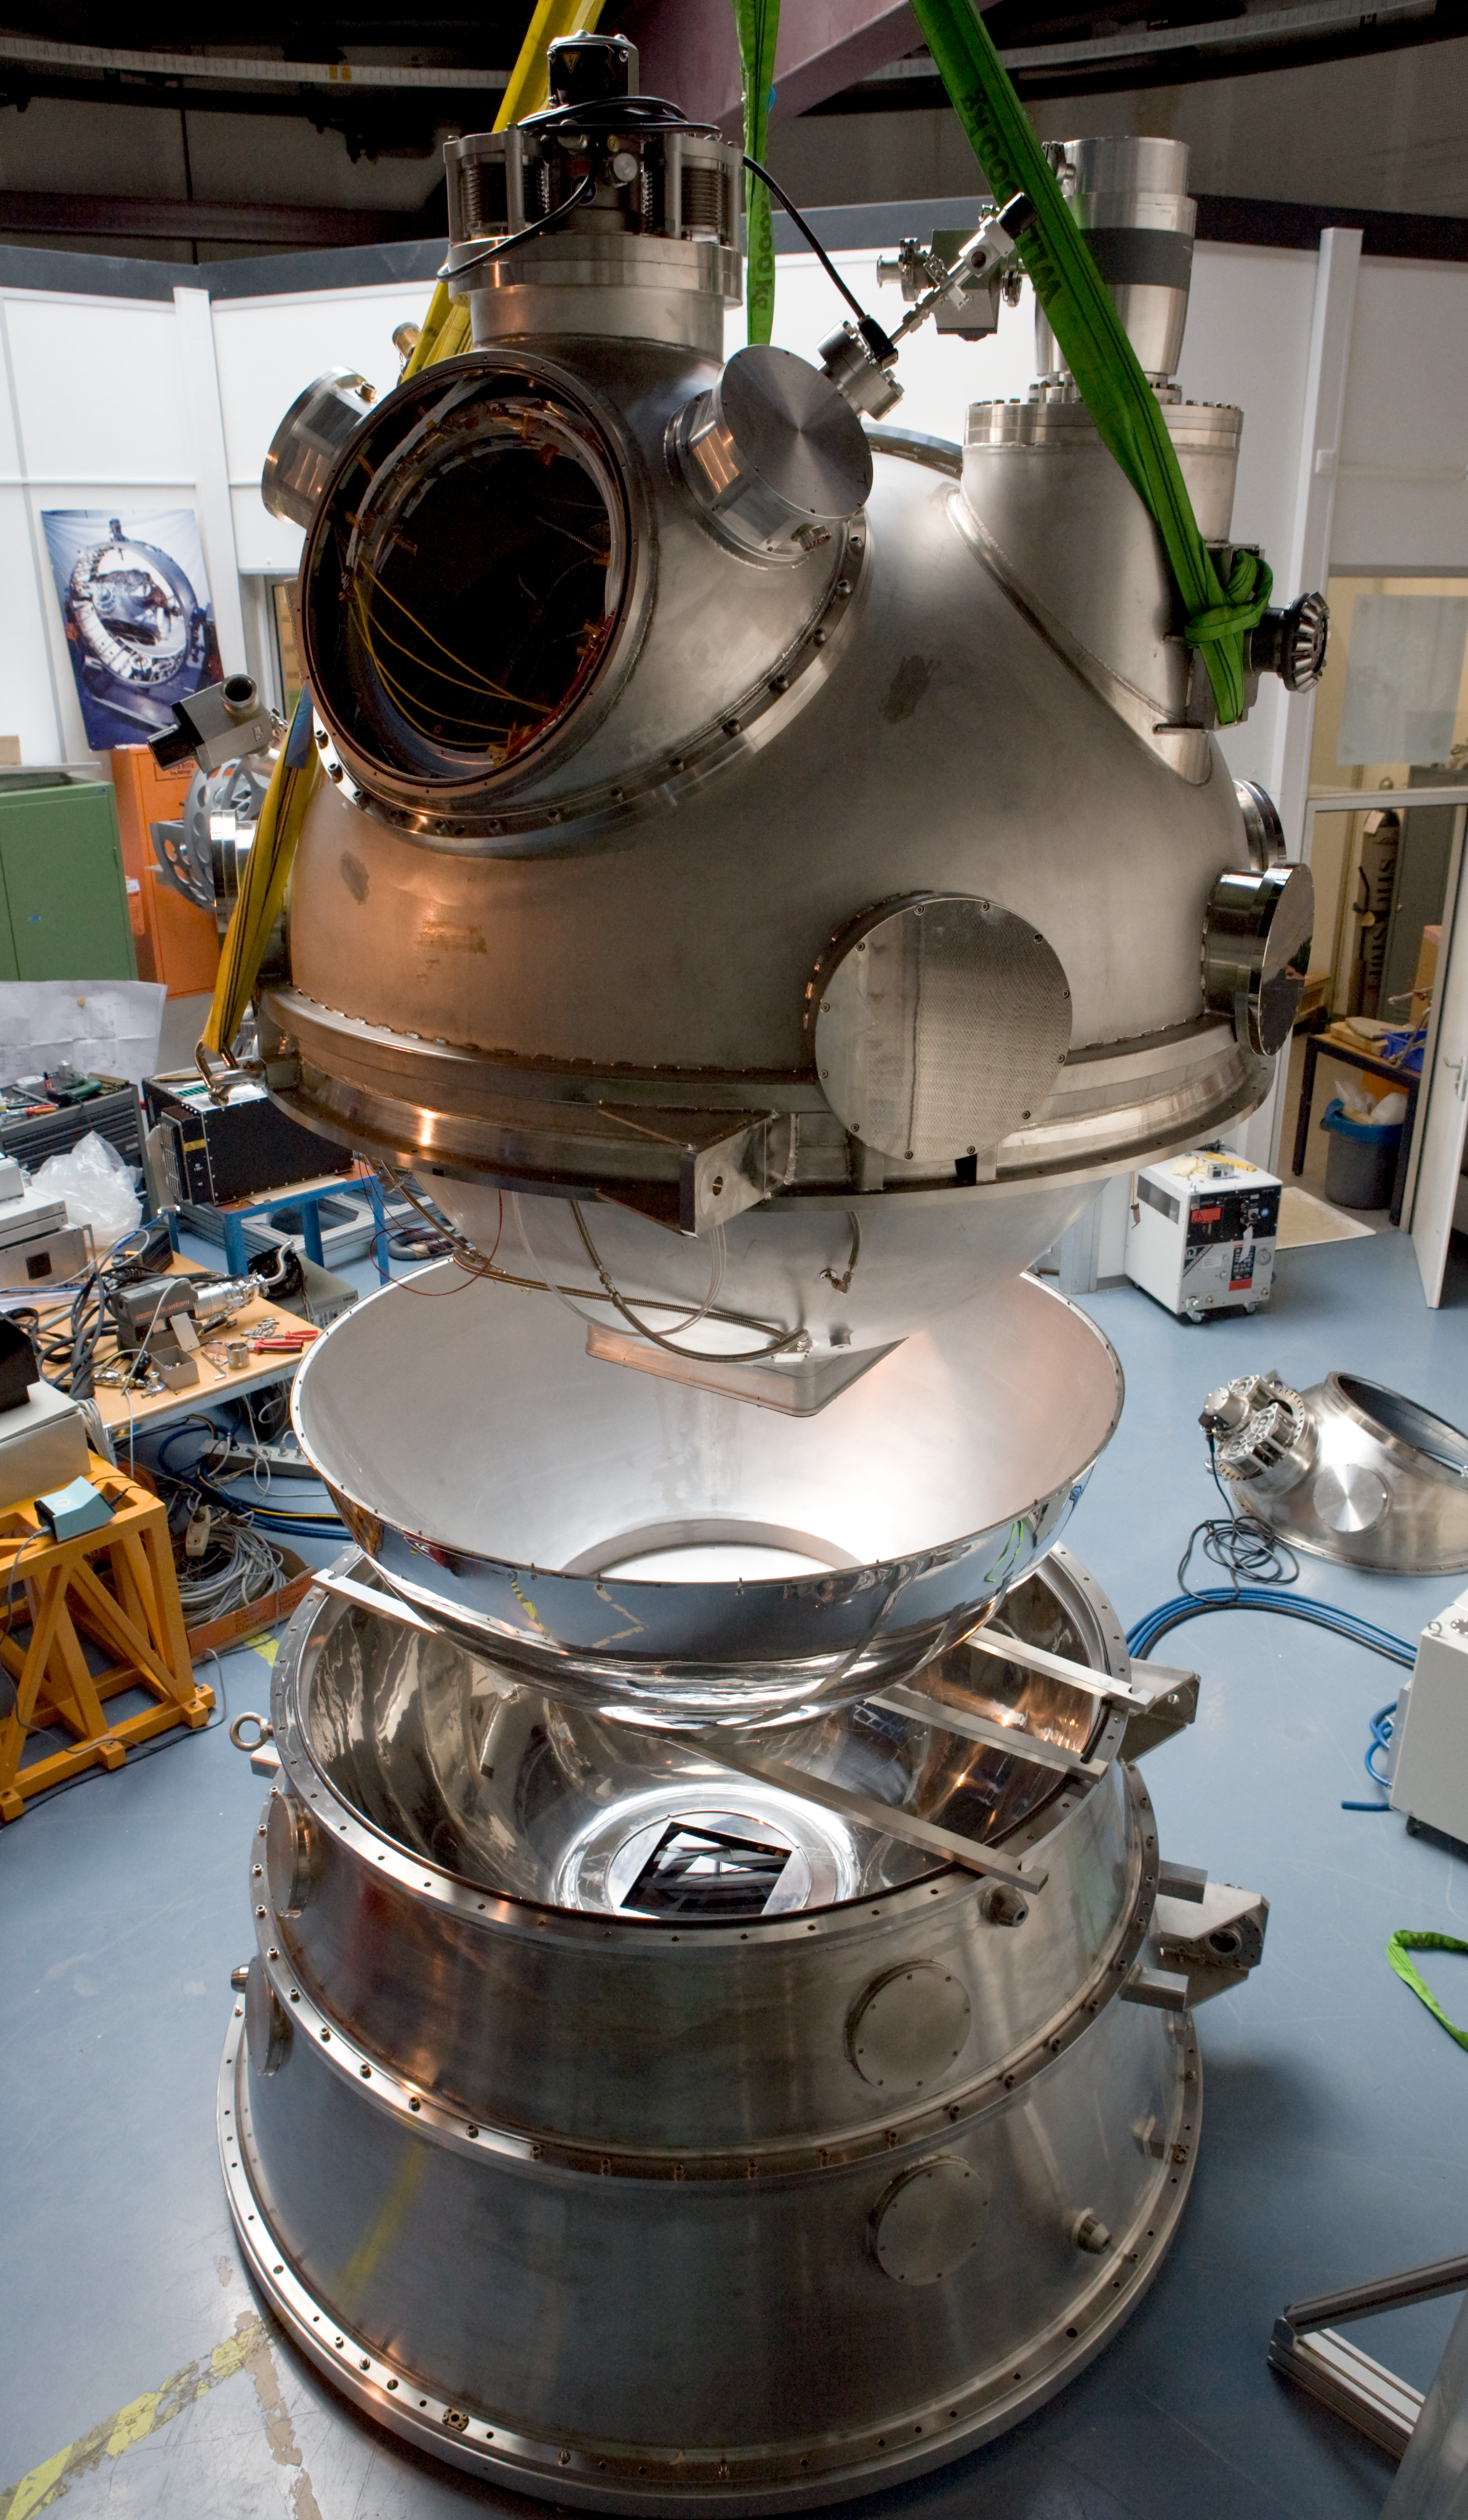

HAWK-I integration

HAWK-I integration at ESO HQ Garching in March 2007.

Credit: ESO